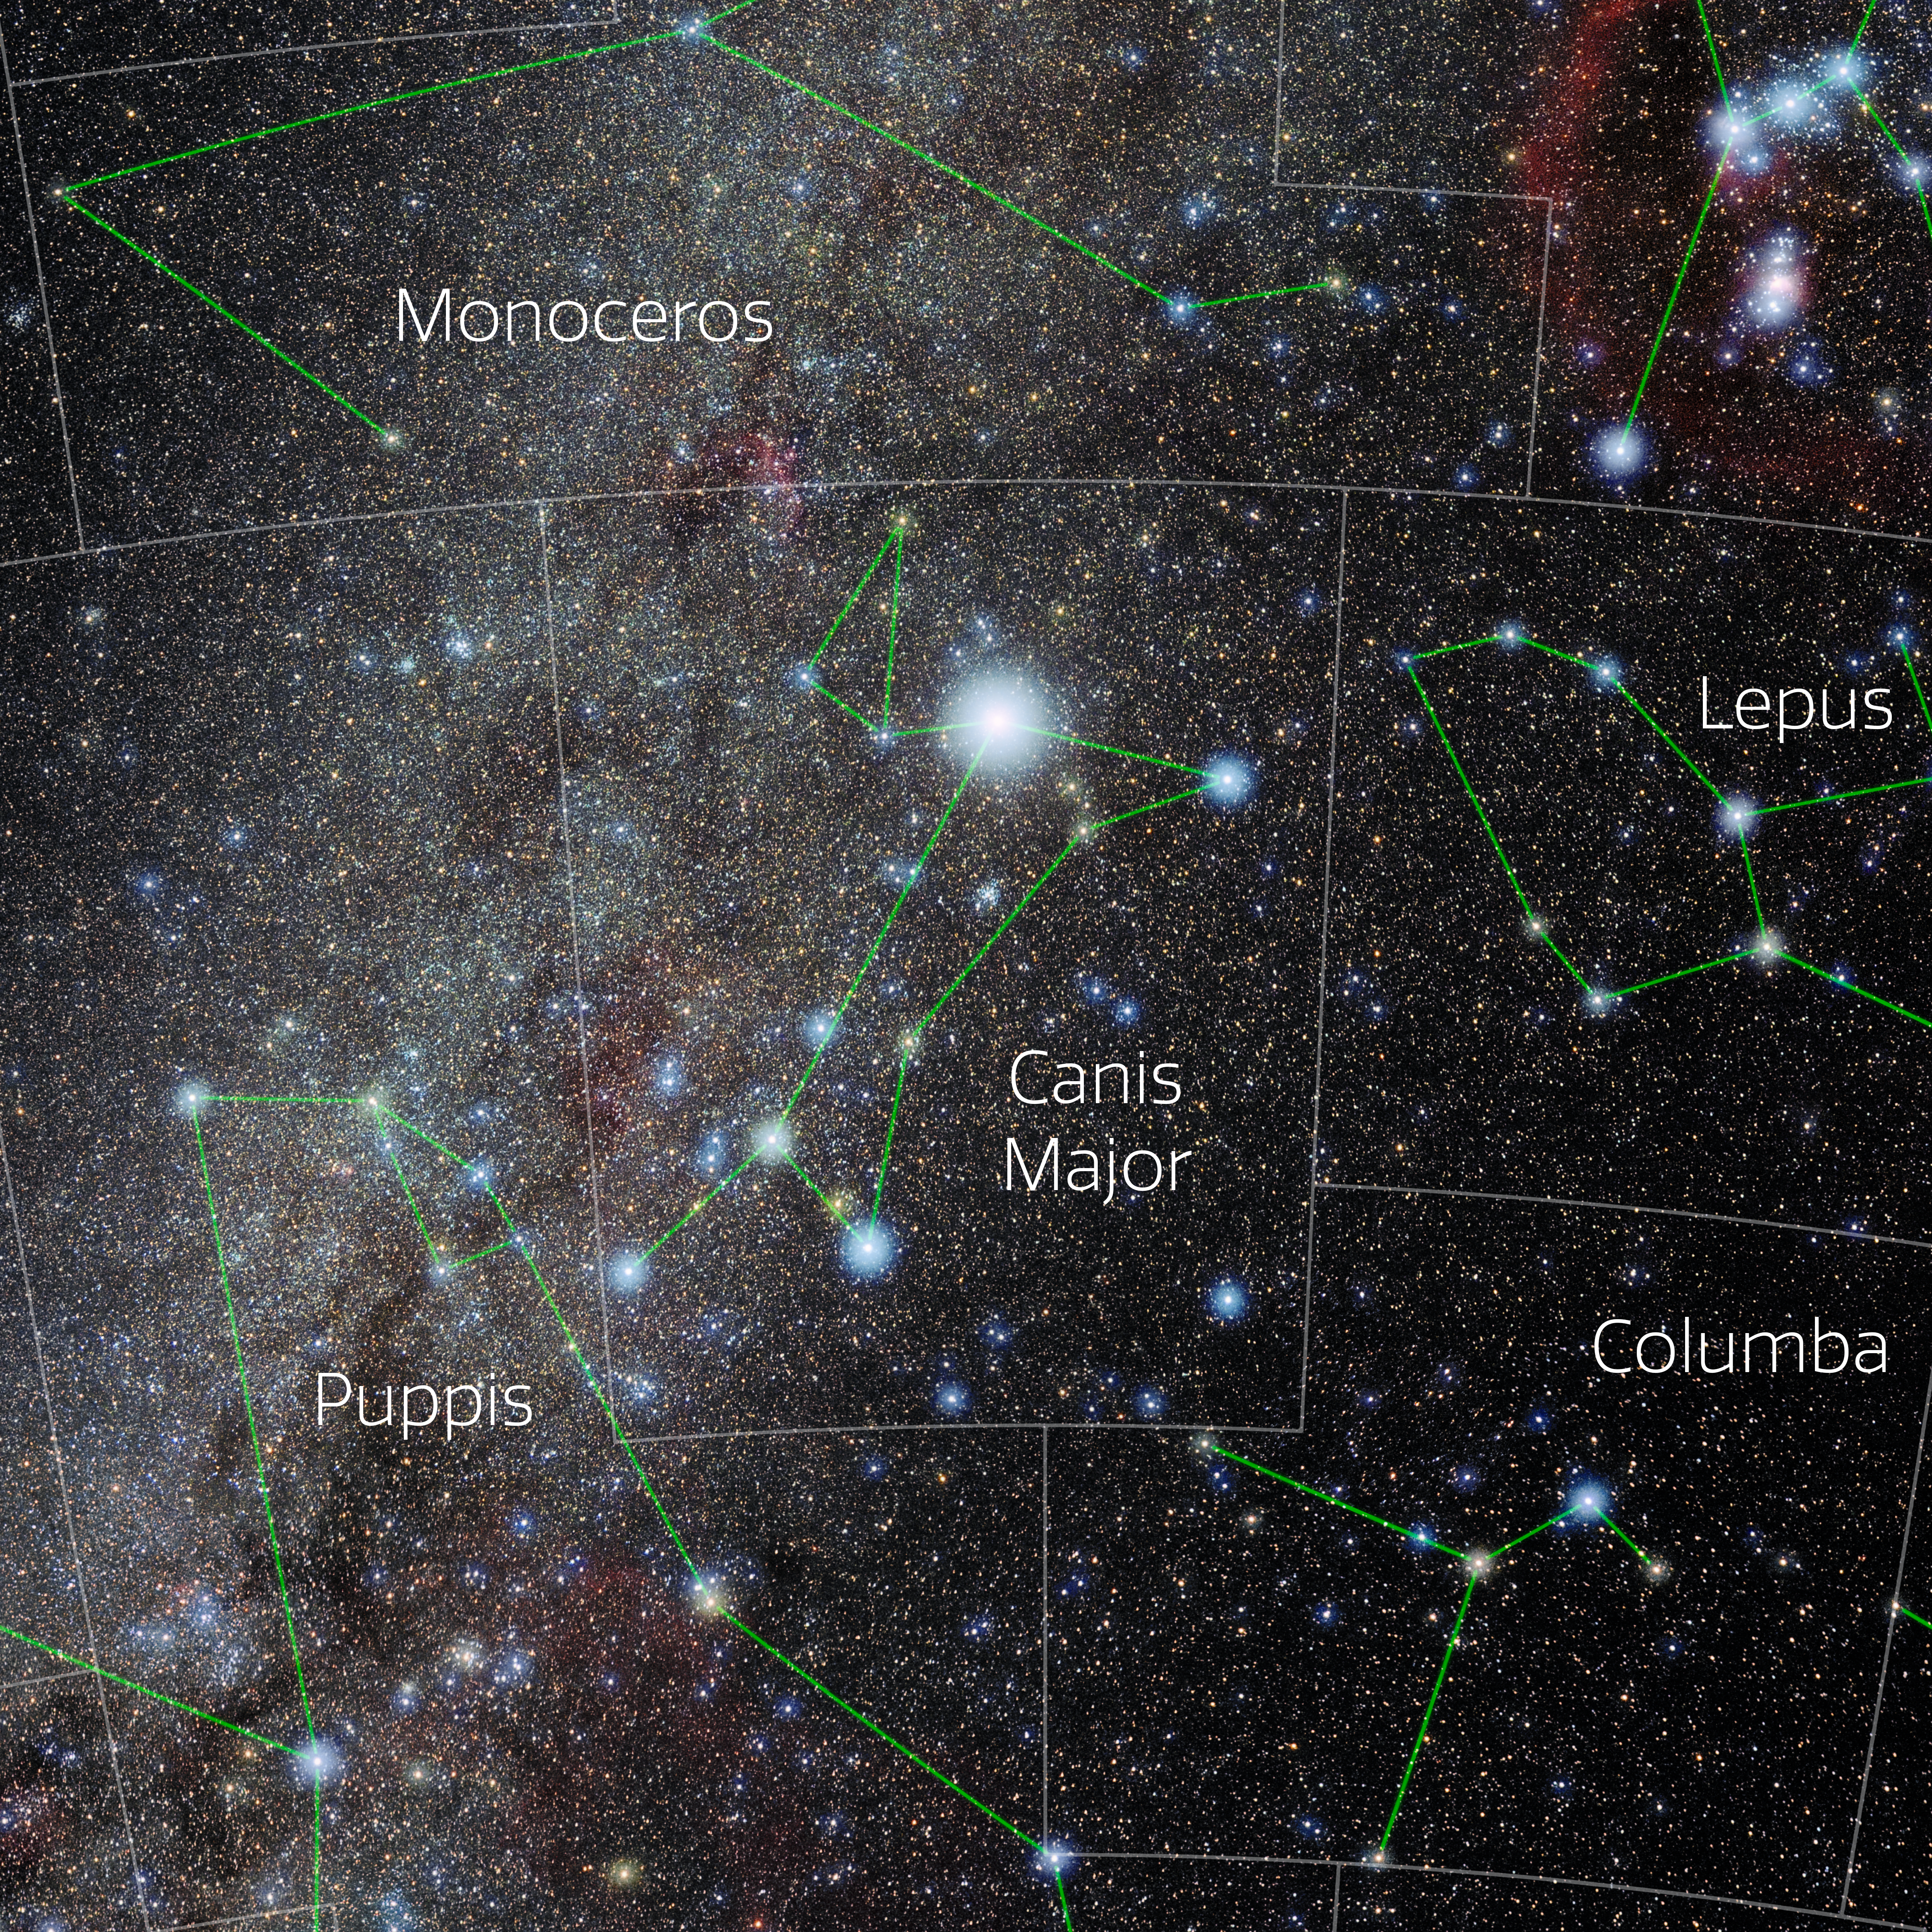

Canis Major (Annotated)

Photo of the constellation Canis Major with annotations from IAU and Sky & Telescope. Here is the non-annotated version.

Credit: E. Slawik/NOIRLab/NSF/AURA/M. Zamani